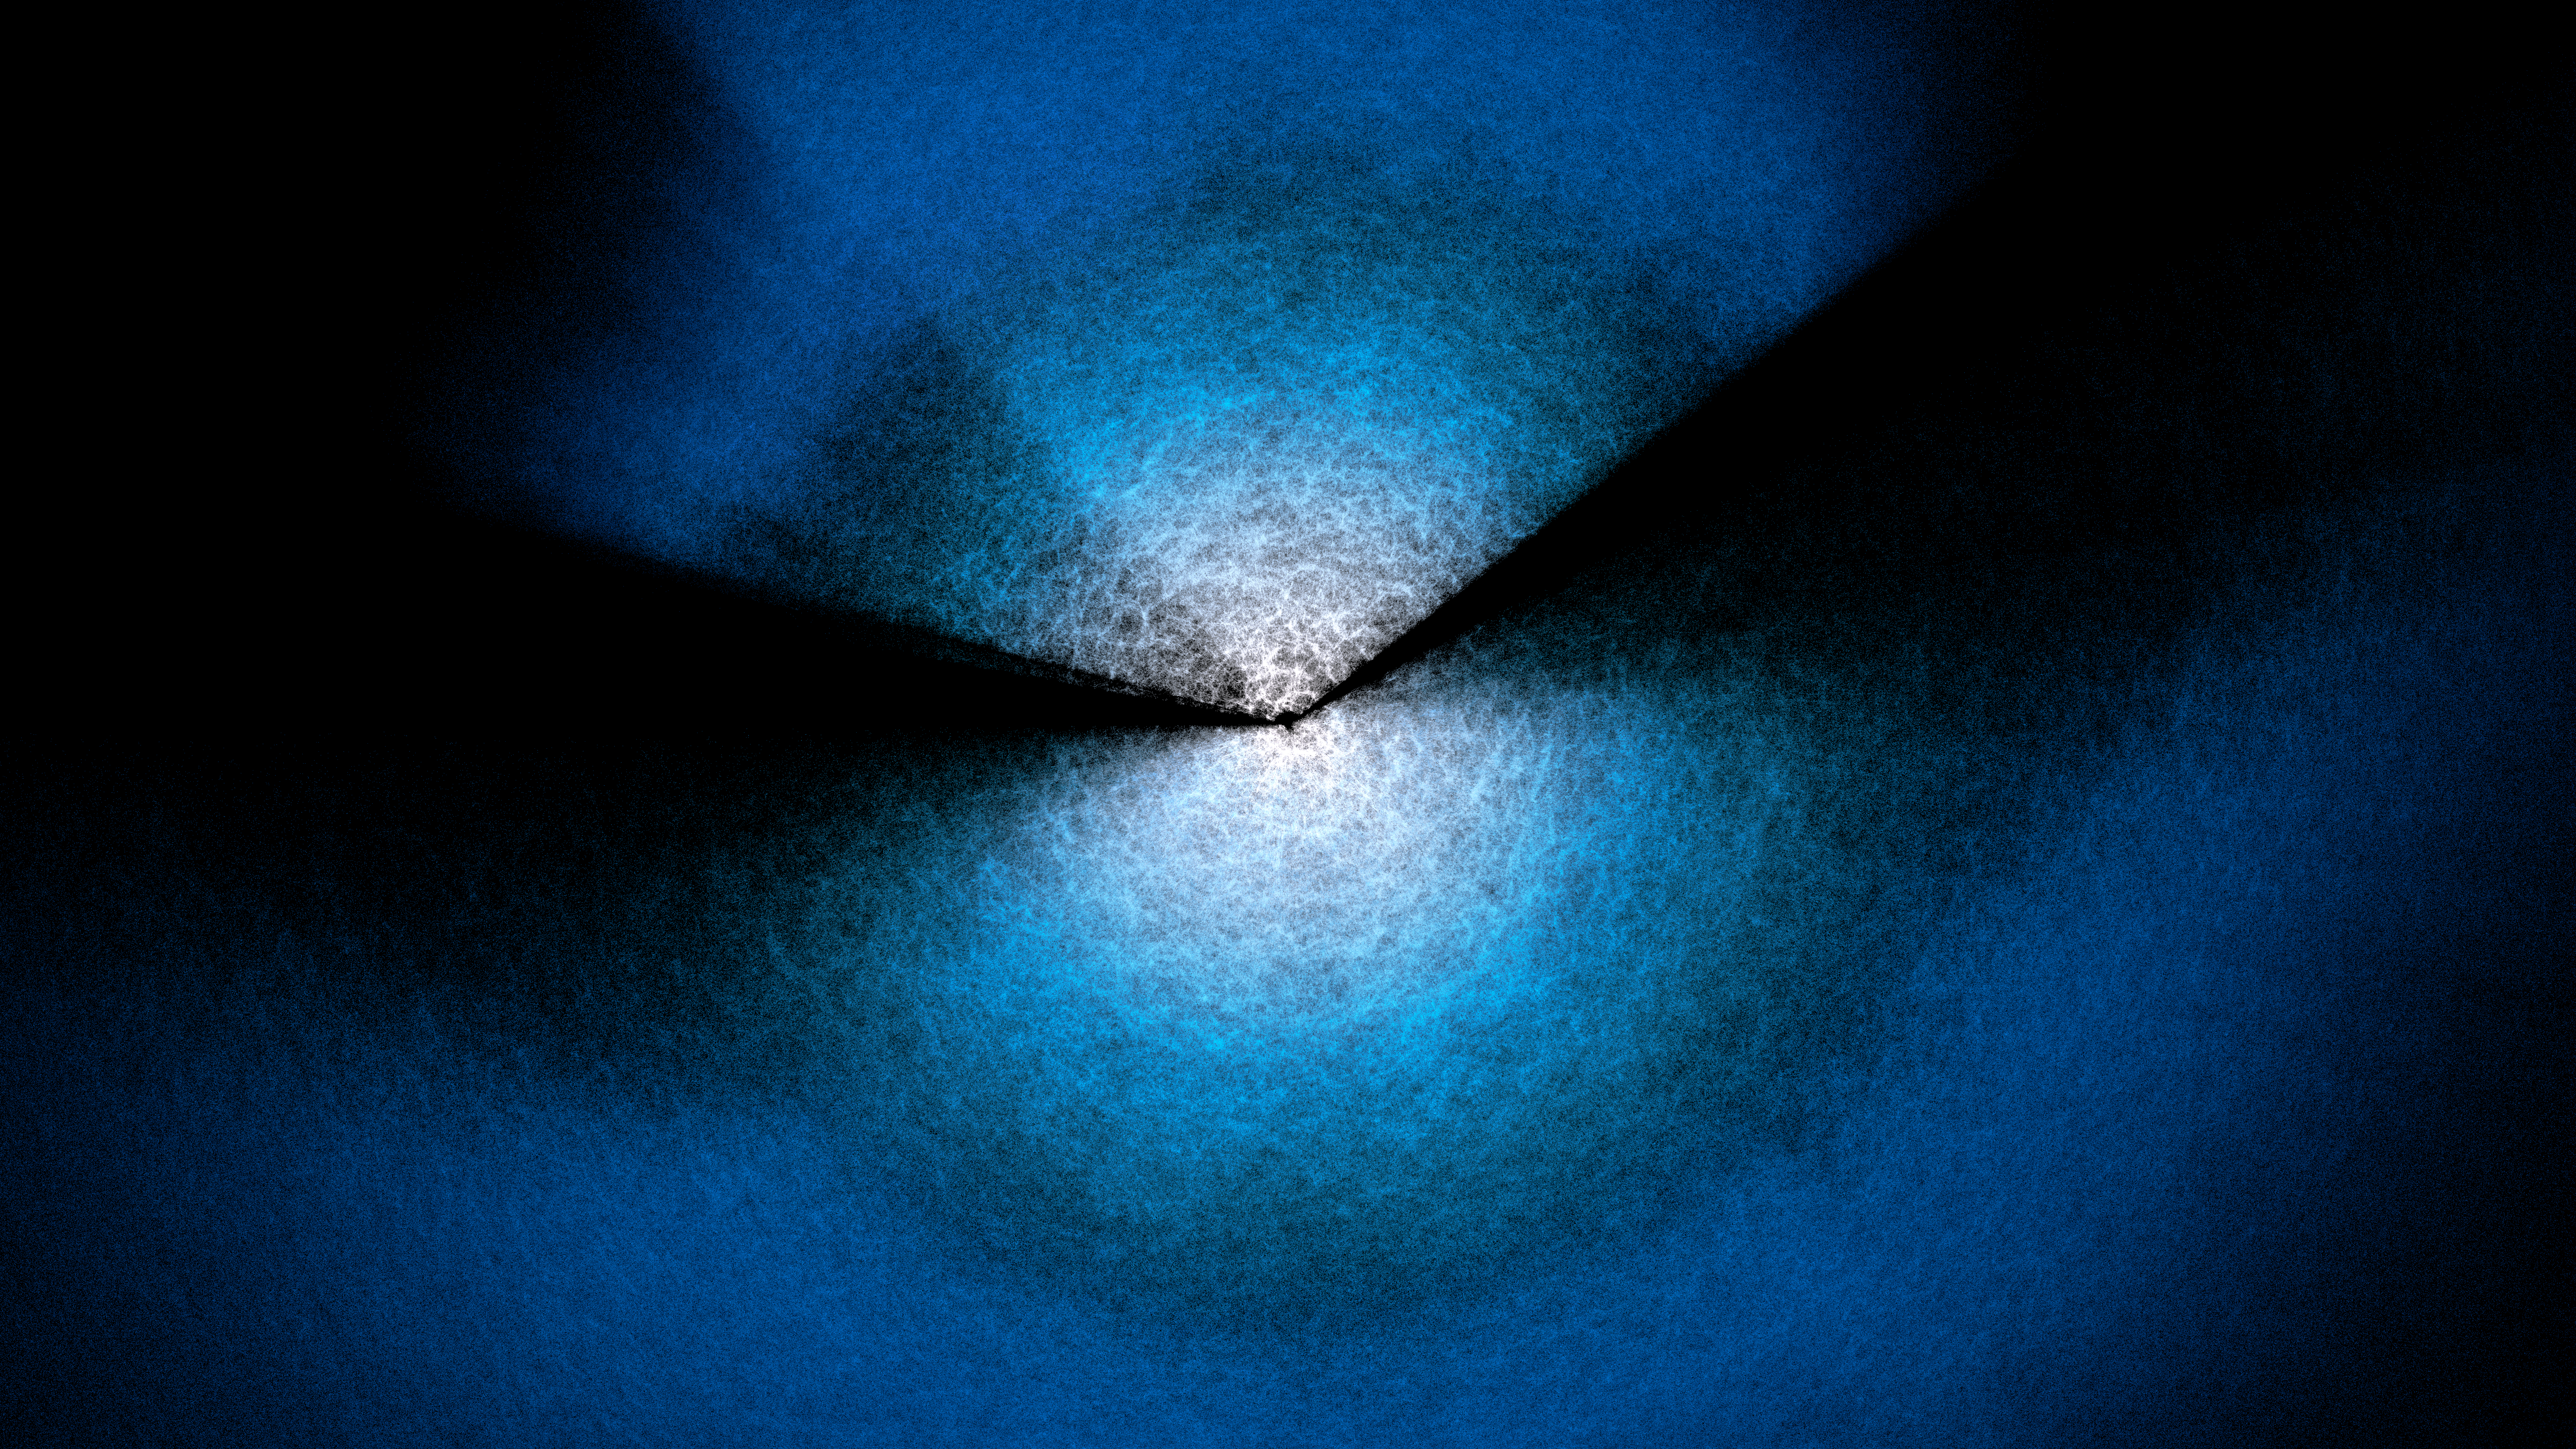

DESI Year-3 Fan Plot (wide)

Two ‘fans’ corresponding to the two main areas DESI has observed, above and below the plane of our Milky Way (see this map). DESI is mounted on the U.S. National Science Foundation Nicholas U. Mayall 4-meter Telescope at Kitt Peak National Observatory (KPNO), a Program of NSF NOIRLab. DESI has made the largest 3D map of our Universe to date and uses it to study dark energy. Earth is at the center of the two fans, where bluer points indicate more distant objects. This is a still from an animated rotation of the DESI Year-3 data map.

Credit: DESI Collaboration/DOE/KPNO/NOIRLab/NSF/AURA/R. Proctor